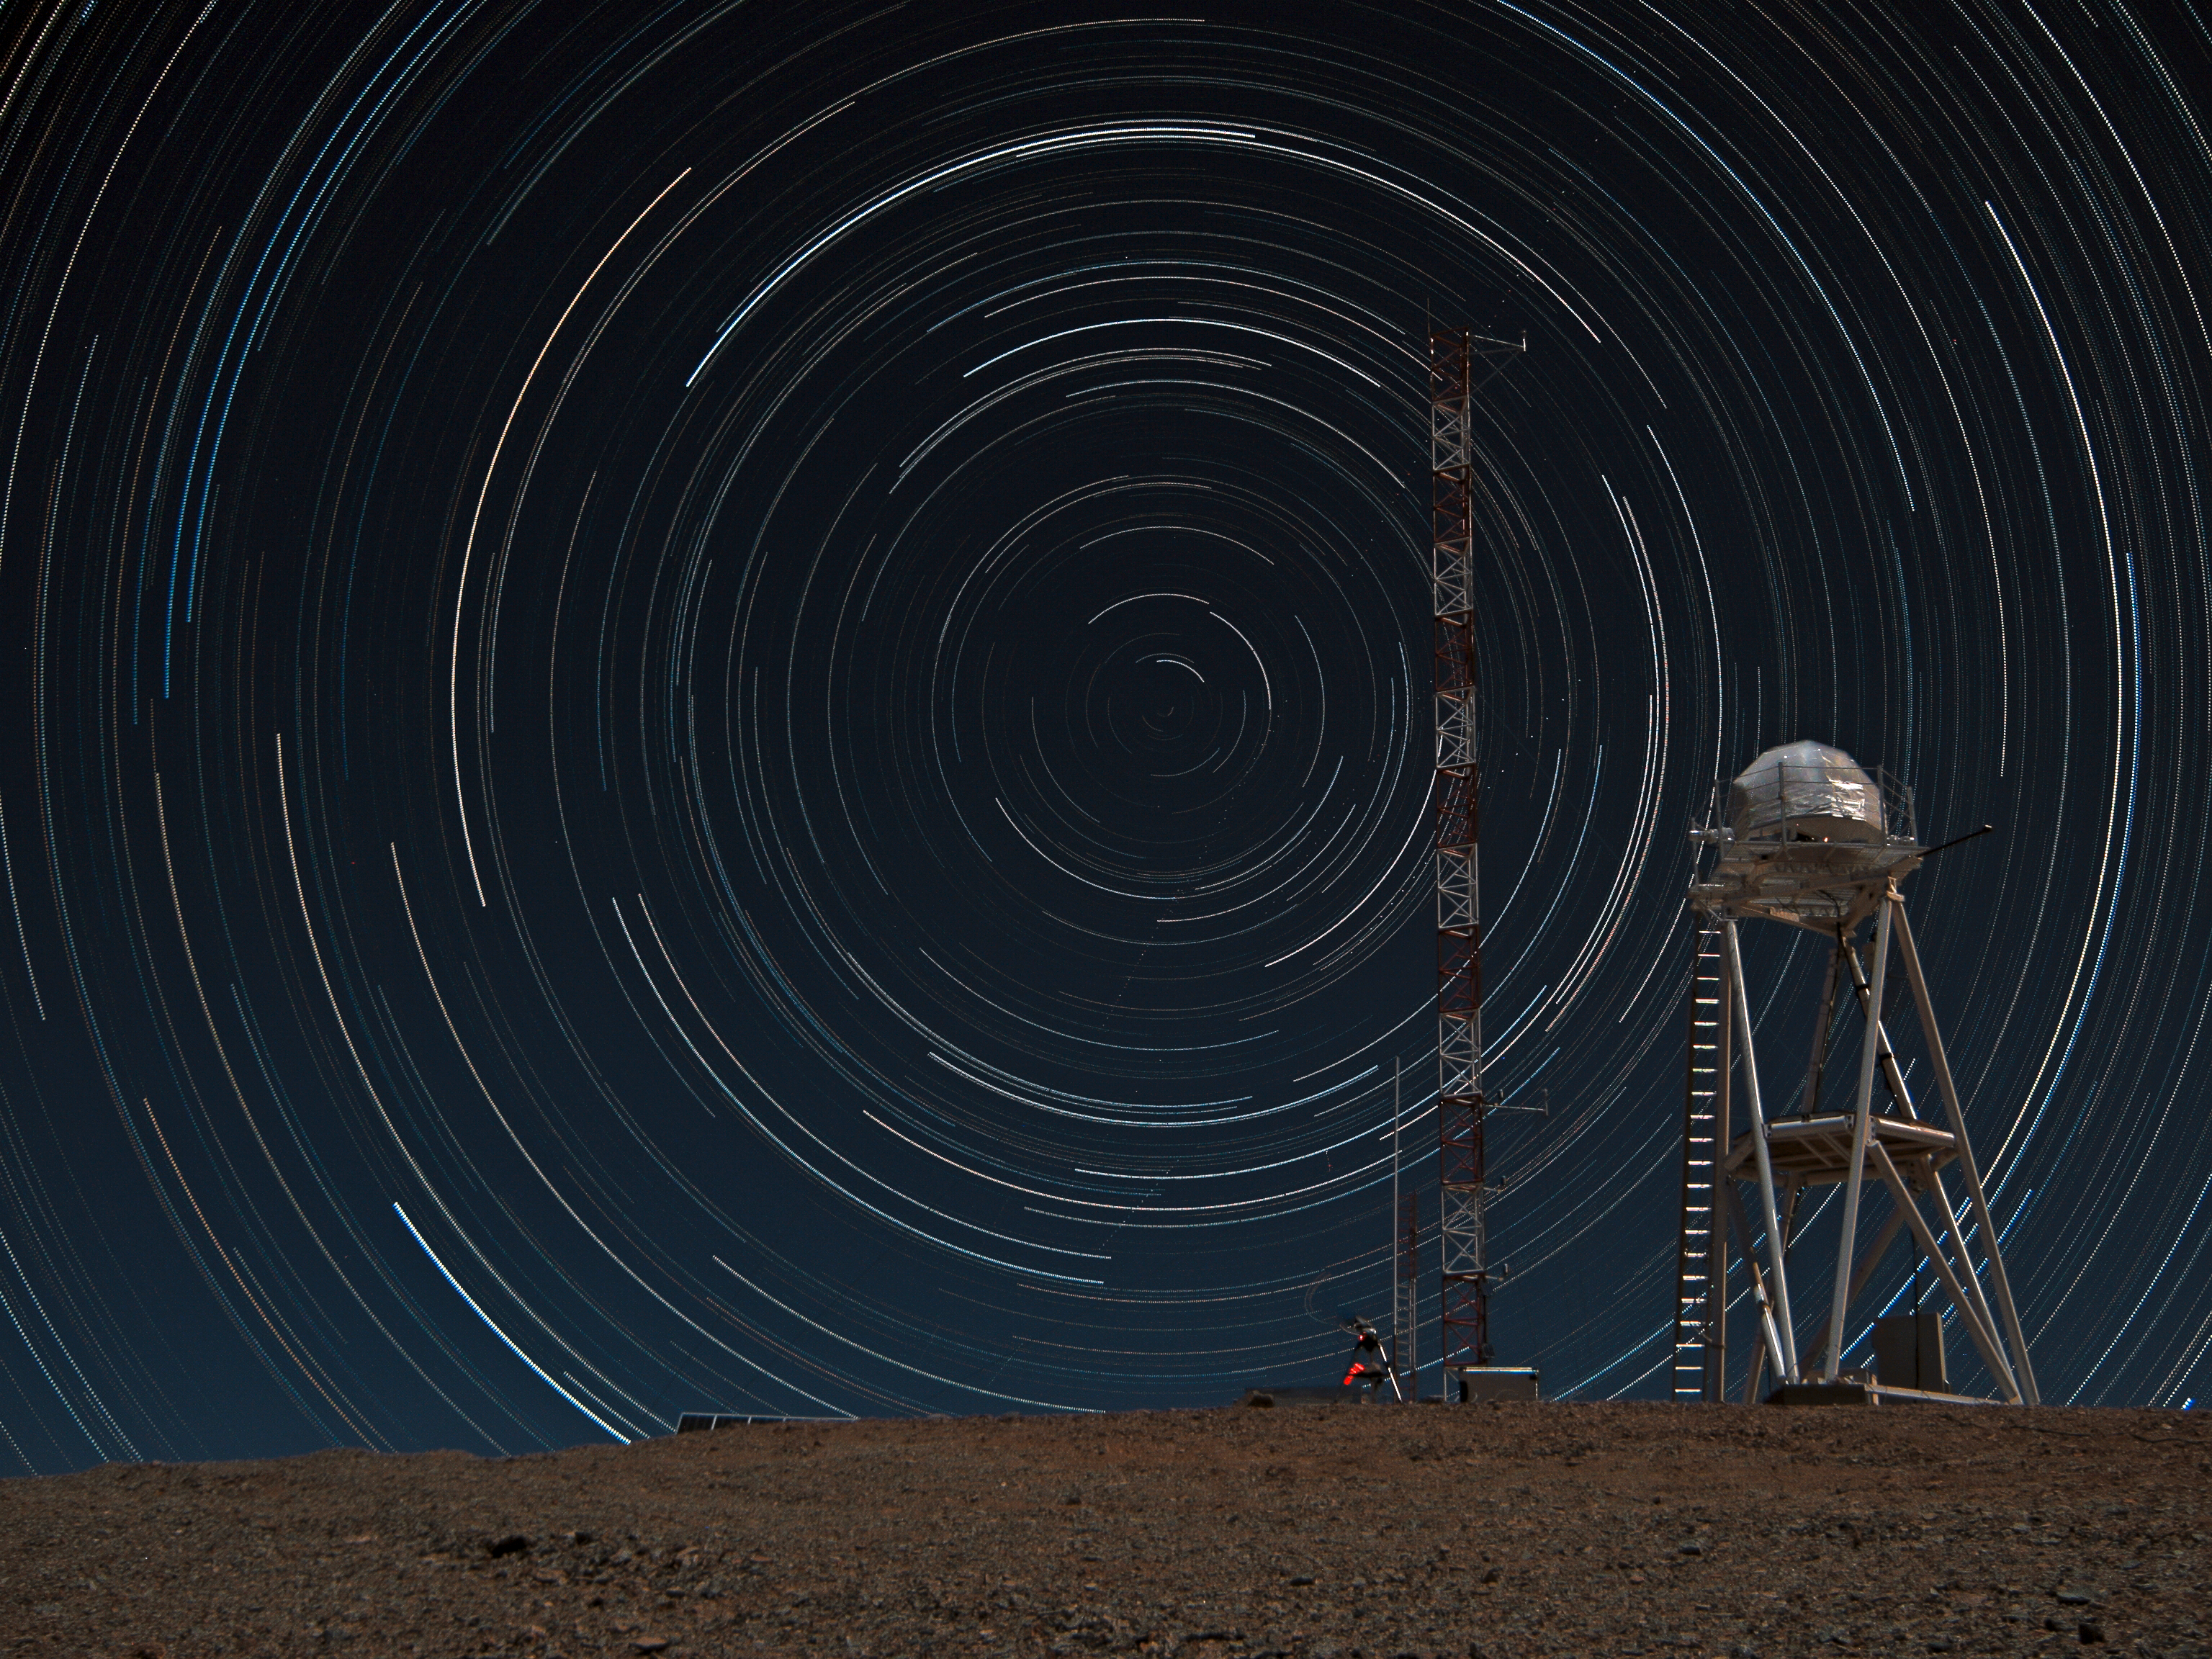

Stars trails over Armazones

Multiple-exposure picture taken from the top of the 3046-metre-high Cerro Armazones, the selected site for the Extremely Large Telescope (ELT). Because of the rotation of the Earth, the night sky is seen as it rotates around the southern celestial pole. As a result of this movement, the stars describe dotted trails when a series of exposures is combined. The south celestial pole is visible near the centre of the image. On the right is the Differential Image Motion Monitor (DIMM), used to measure the atmospheric seeing. The white and red tower on the left of the DIMM is the meteorological station.

Credit: F. Char/ESO